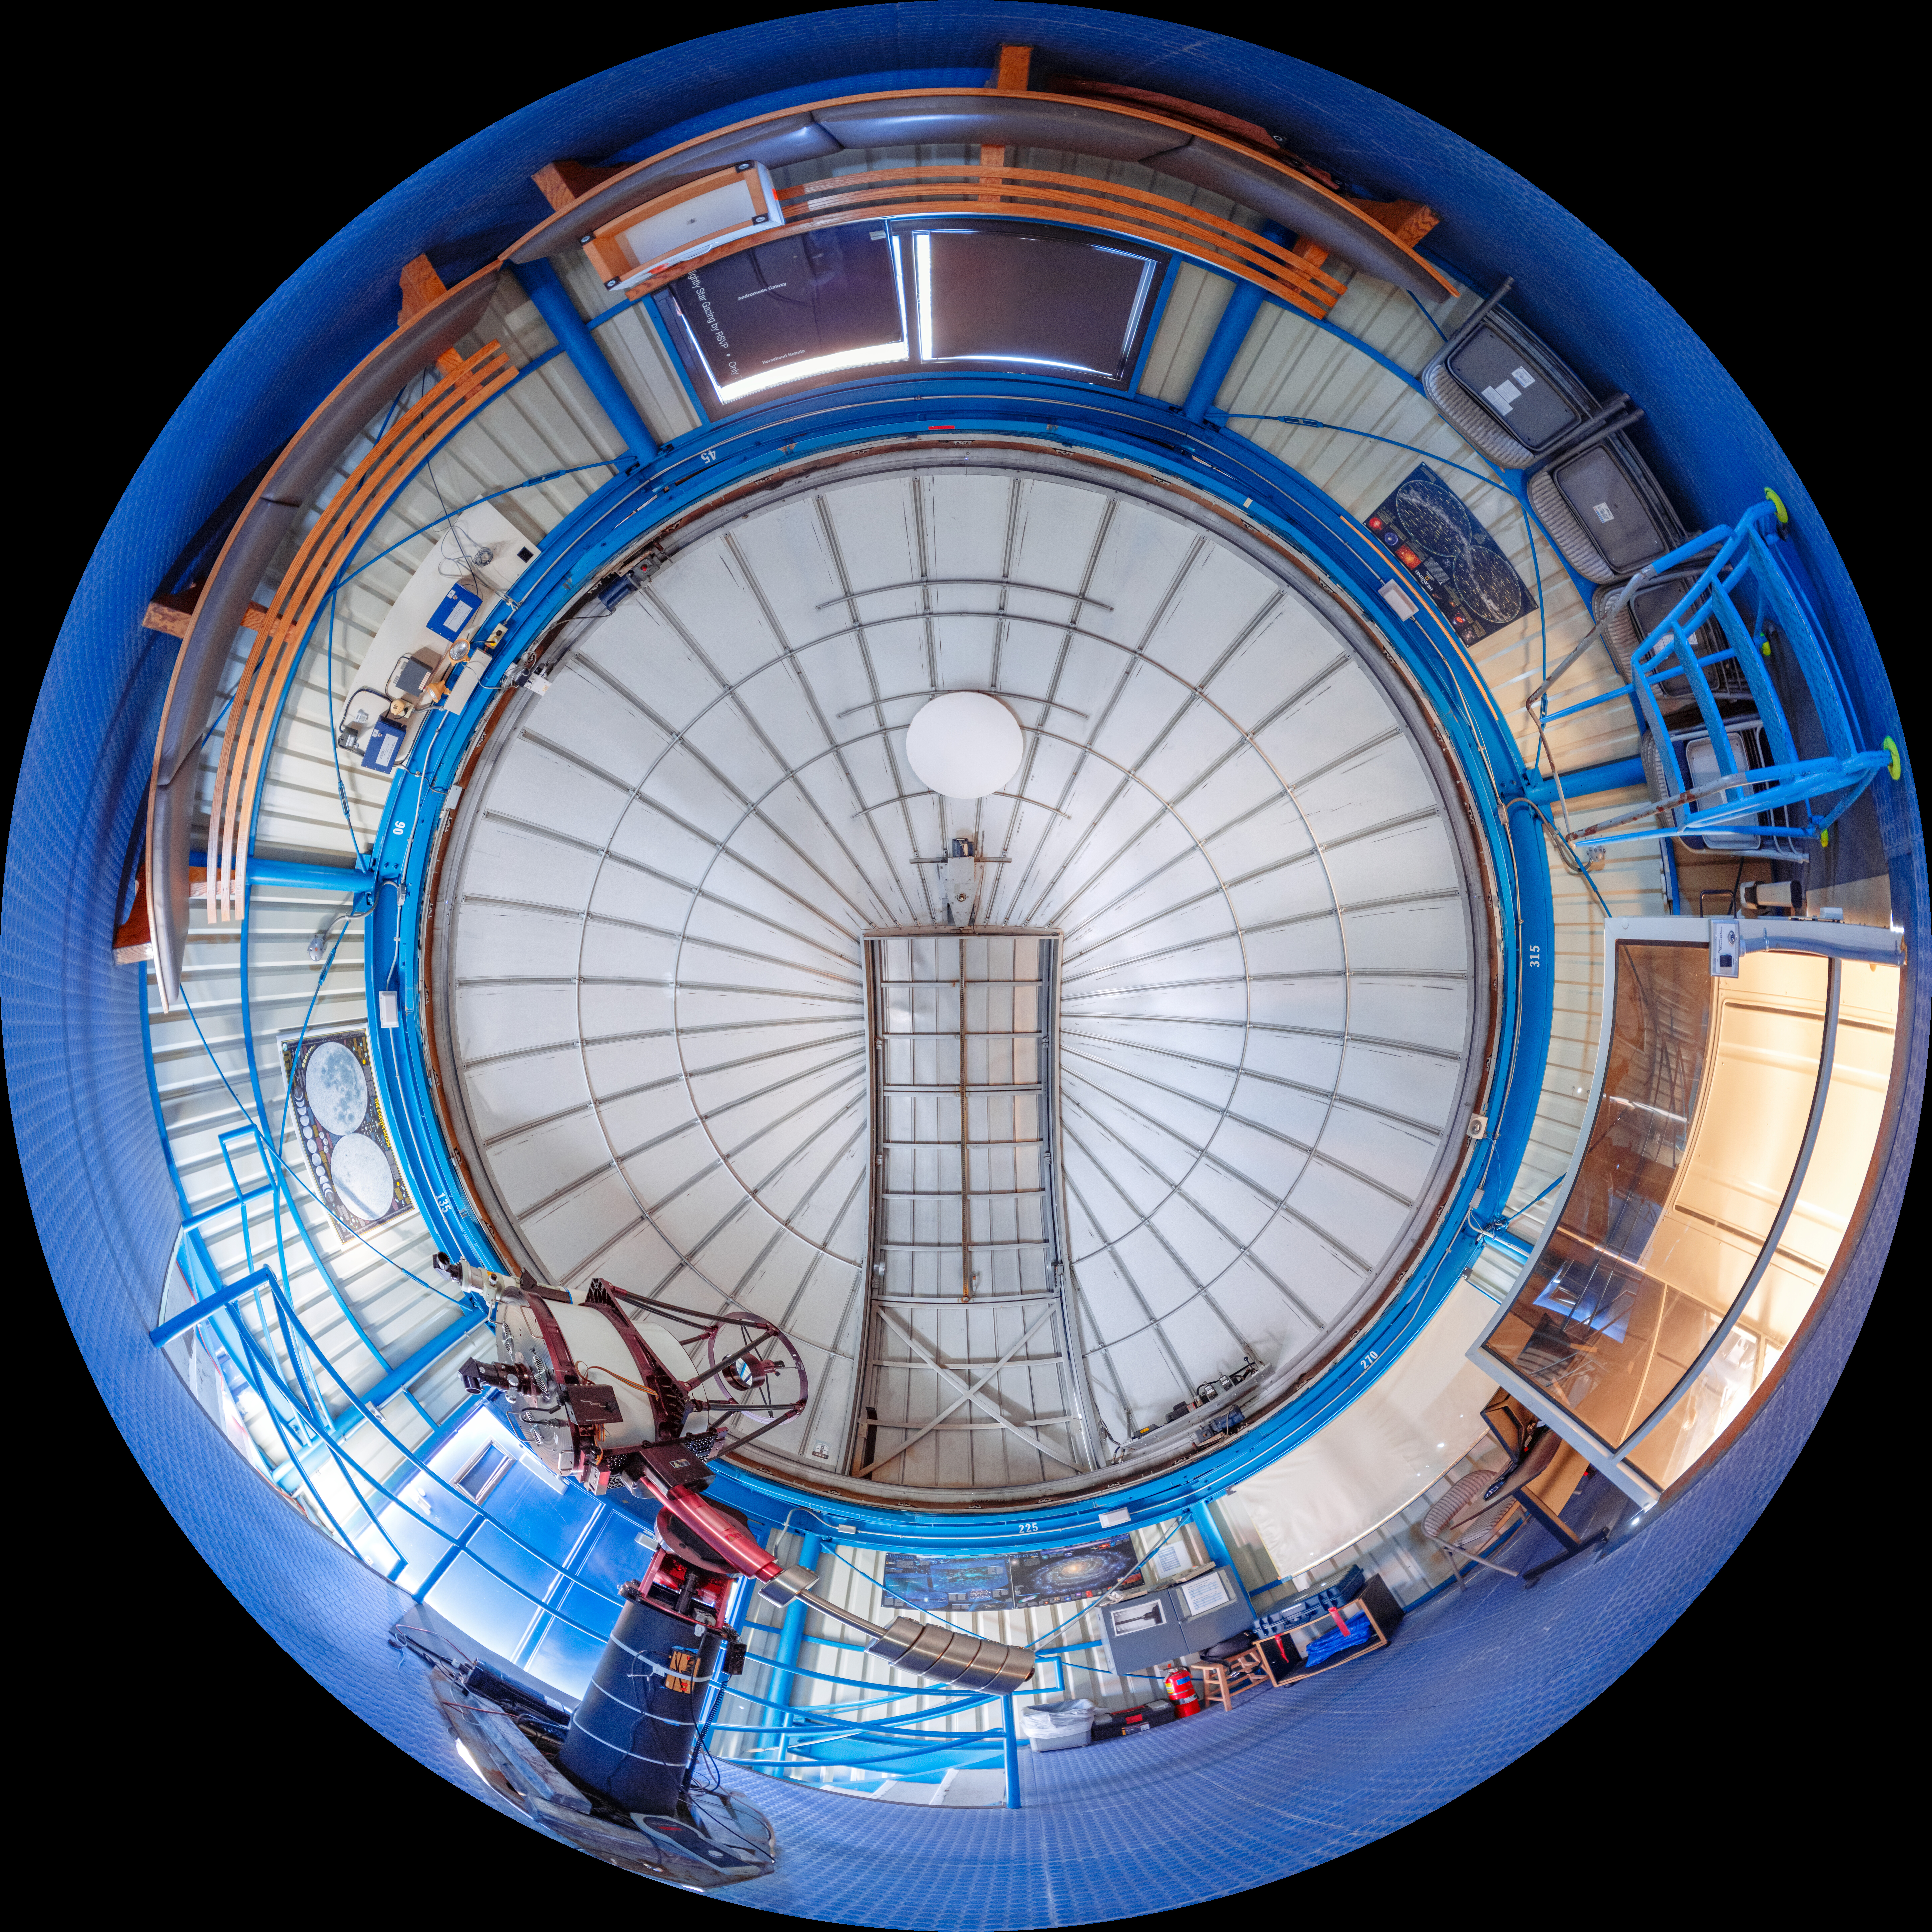

Visitor Center 0.6-meter Shreve Telescope Interior Fulldome

A fulldome view inside the Visitor Center 0.6-meter Shreve Telescope Dome when it housed the 0.5-meter Telescope on Kitt Peak National Observatory in Arizona.

A 360 panorama version of this image can be viewed here.

Credit: KPNO/NOIRLab/NSF/AURA/T. Slovinský